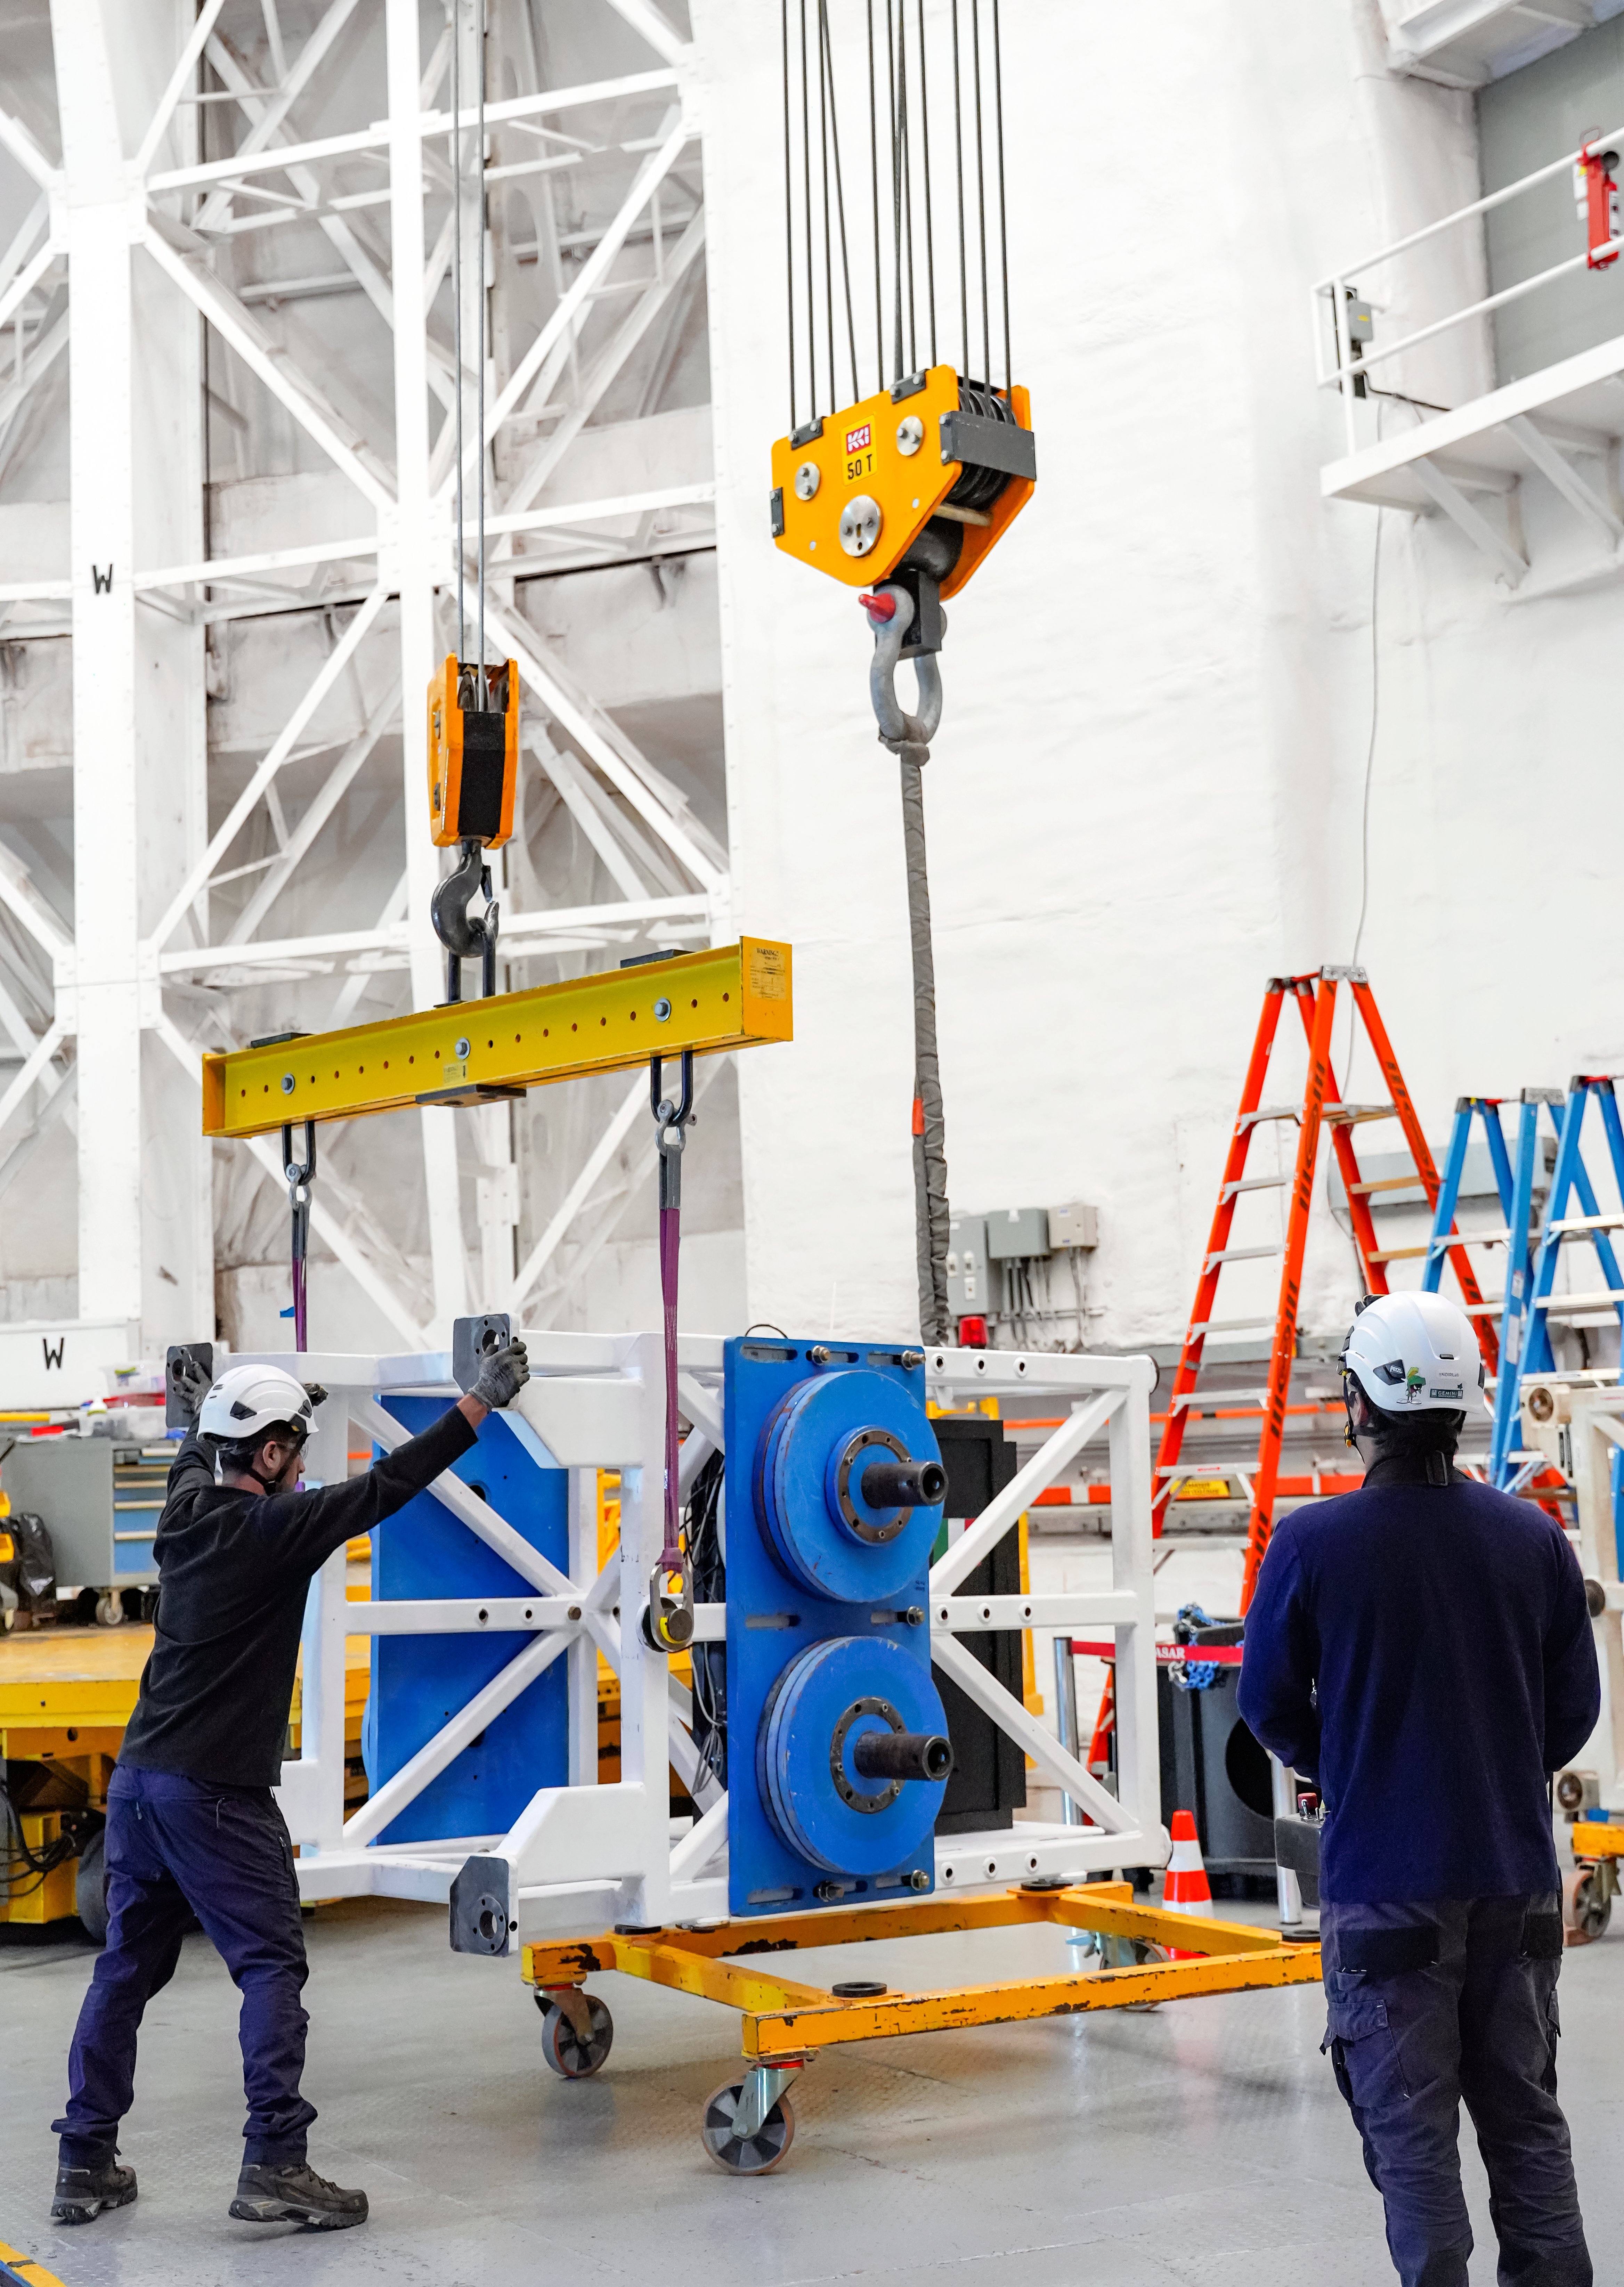

IQUEYE Installation at Gemini South

The IQUEYE instrument is installed at Gemini South.

Credit: International Gemini Observatory/NOIRLab/NSF/AURA/T. Cassanelli